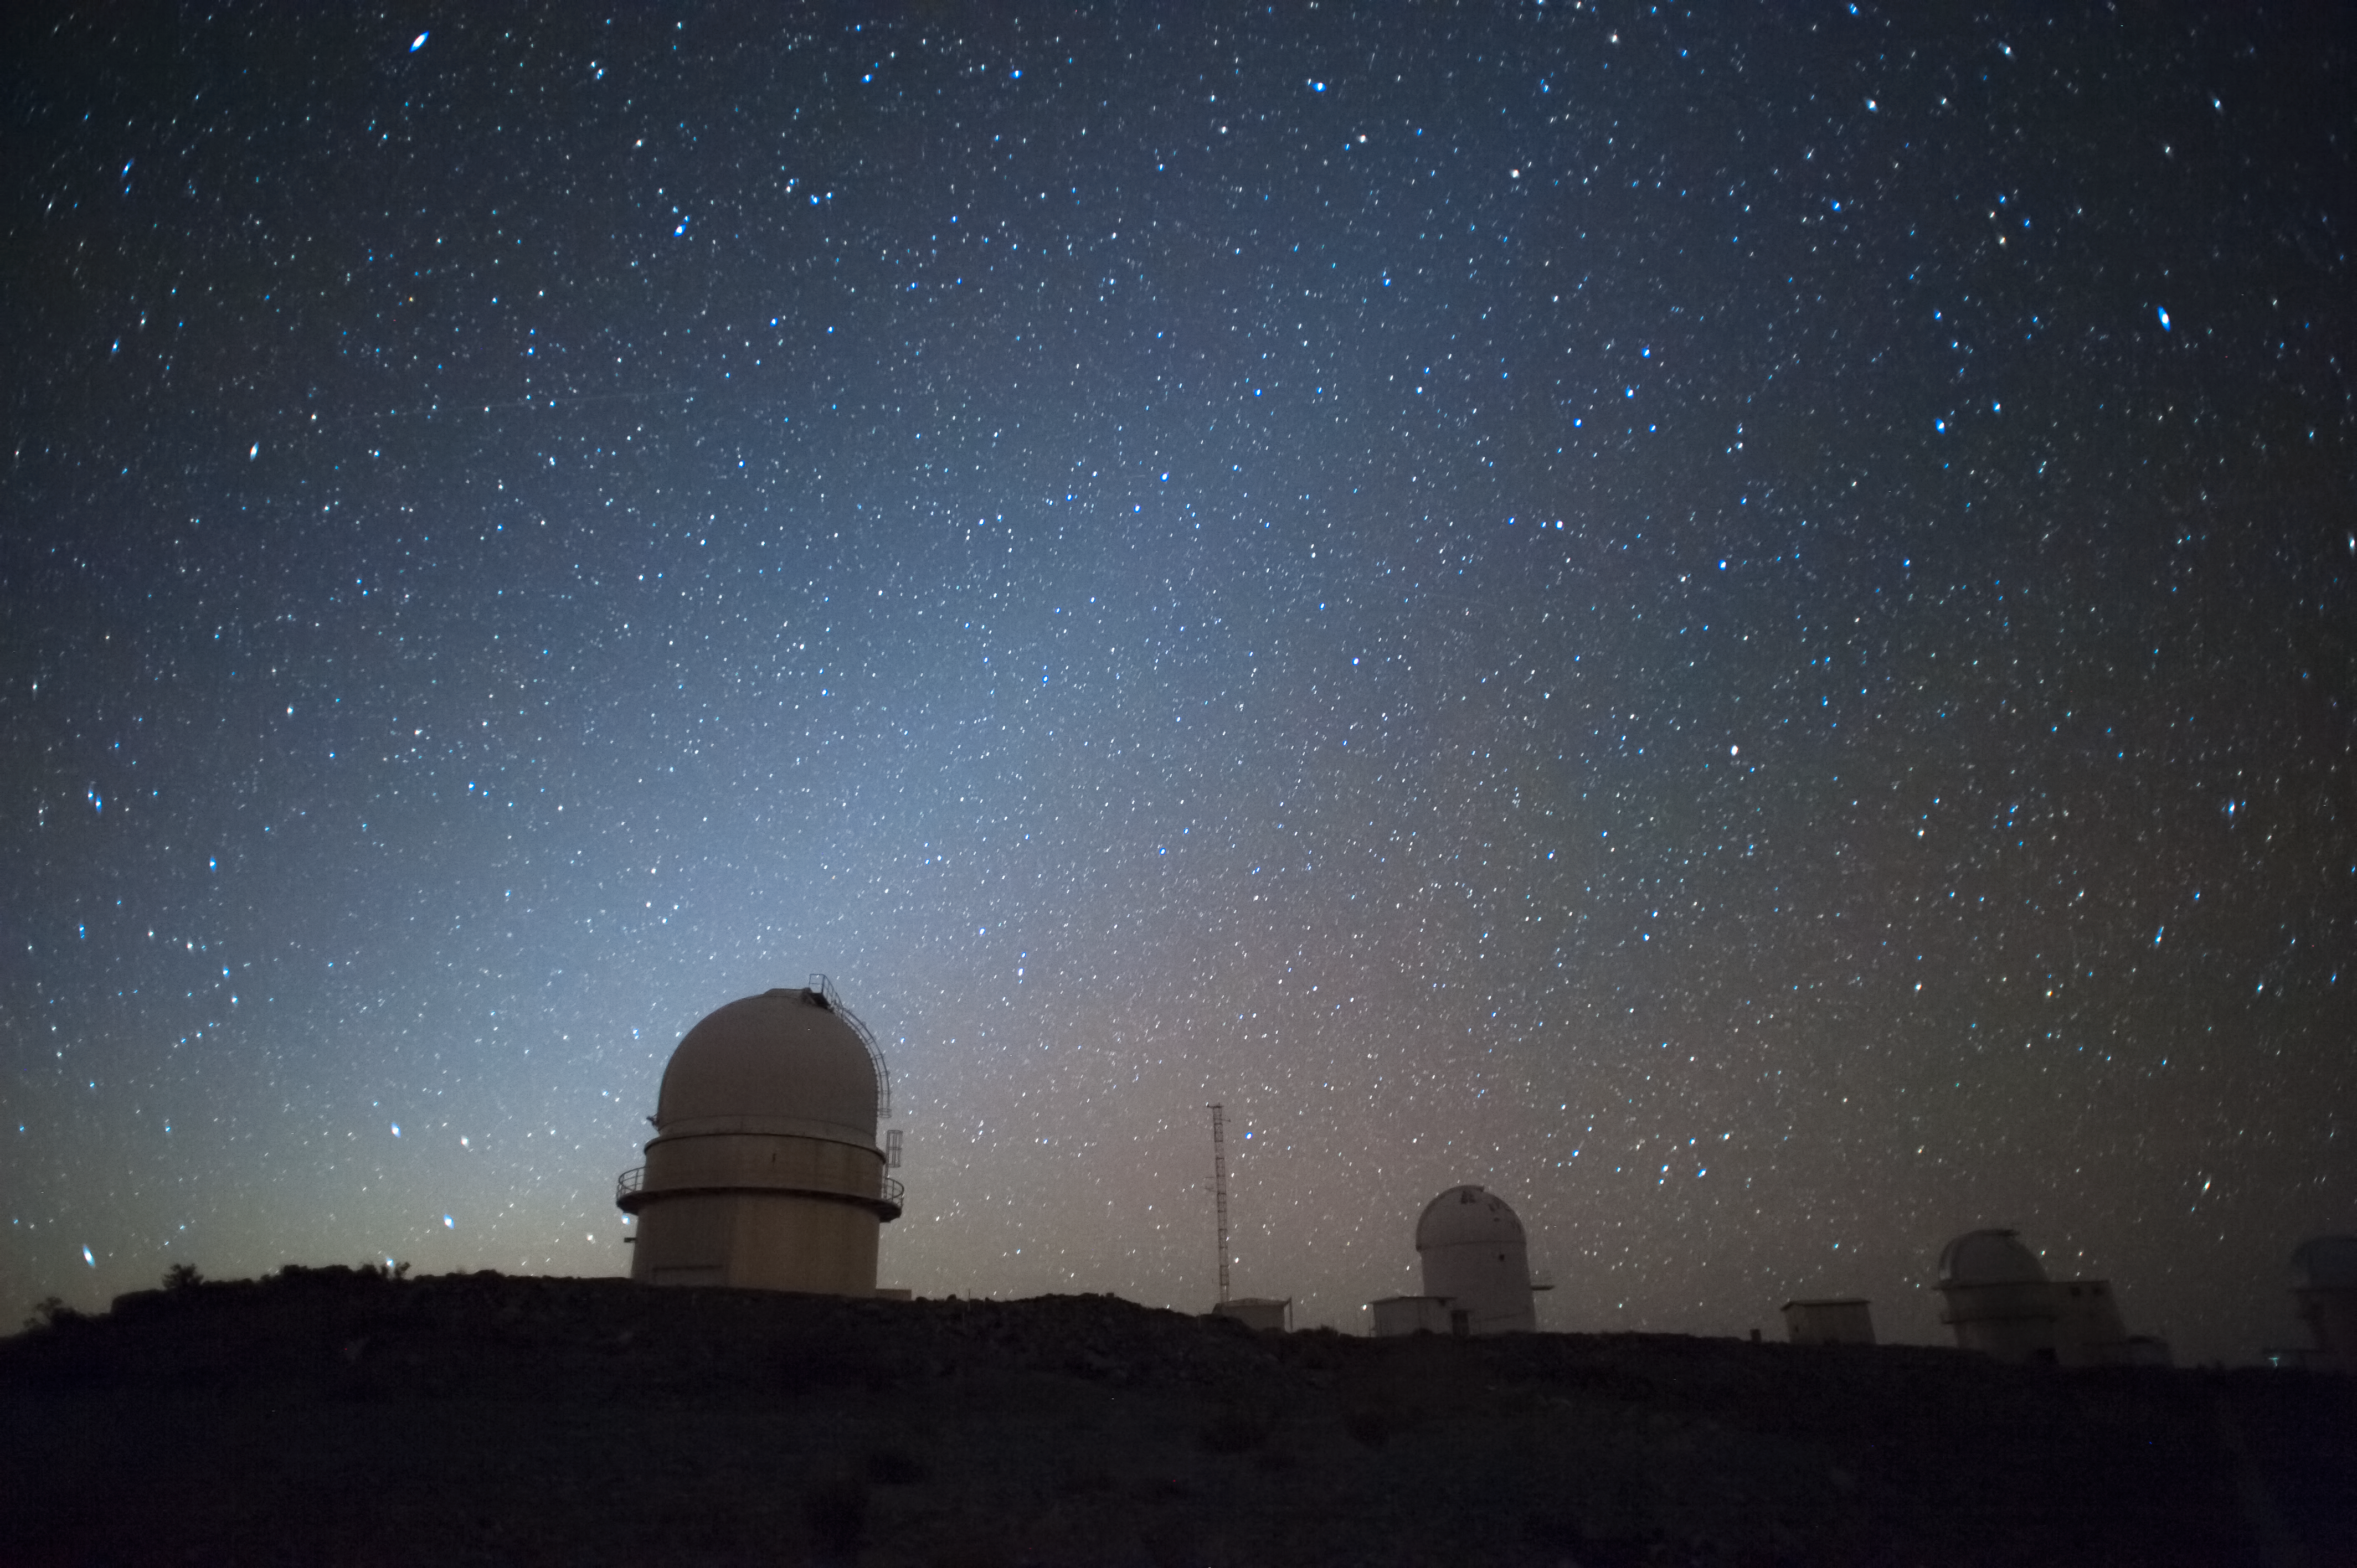

La Silla at night

Stunning image of the night sky over La Silla observatory.

La Silla, in the southern part of the Atacama desert, 600 km north of Santiago de Chile and at an altitude of 2400 metres is the home of ESO's original observing site.

Here ESO operates two major telescopes: the ESO 3.6-metre and the 3.58-metre New Technology Telescope (NTT). They are equipped with state of the art instruments either built completely by ESO or by external consortia, with substantial contribution by ESO.

La Silla Observatory is hosting regularly Visitor Instruments that are attached to a telescope, for the duration of a run of observation and then is removed from the telescope.

La Silla also hosts many national telescopes, including the Swiss 1.2-metre Leonhard Euler Telescope and the Danish 1.54-metre telescope.

Credit: ESO/H.Dahle